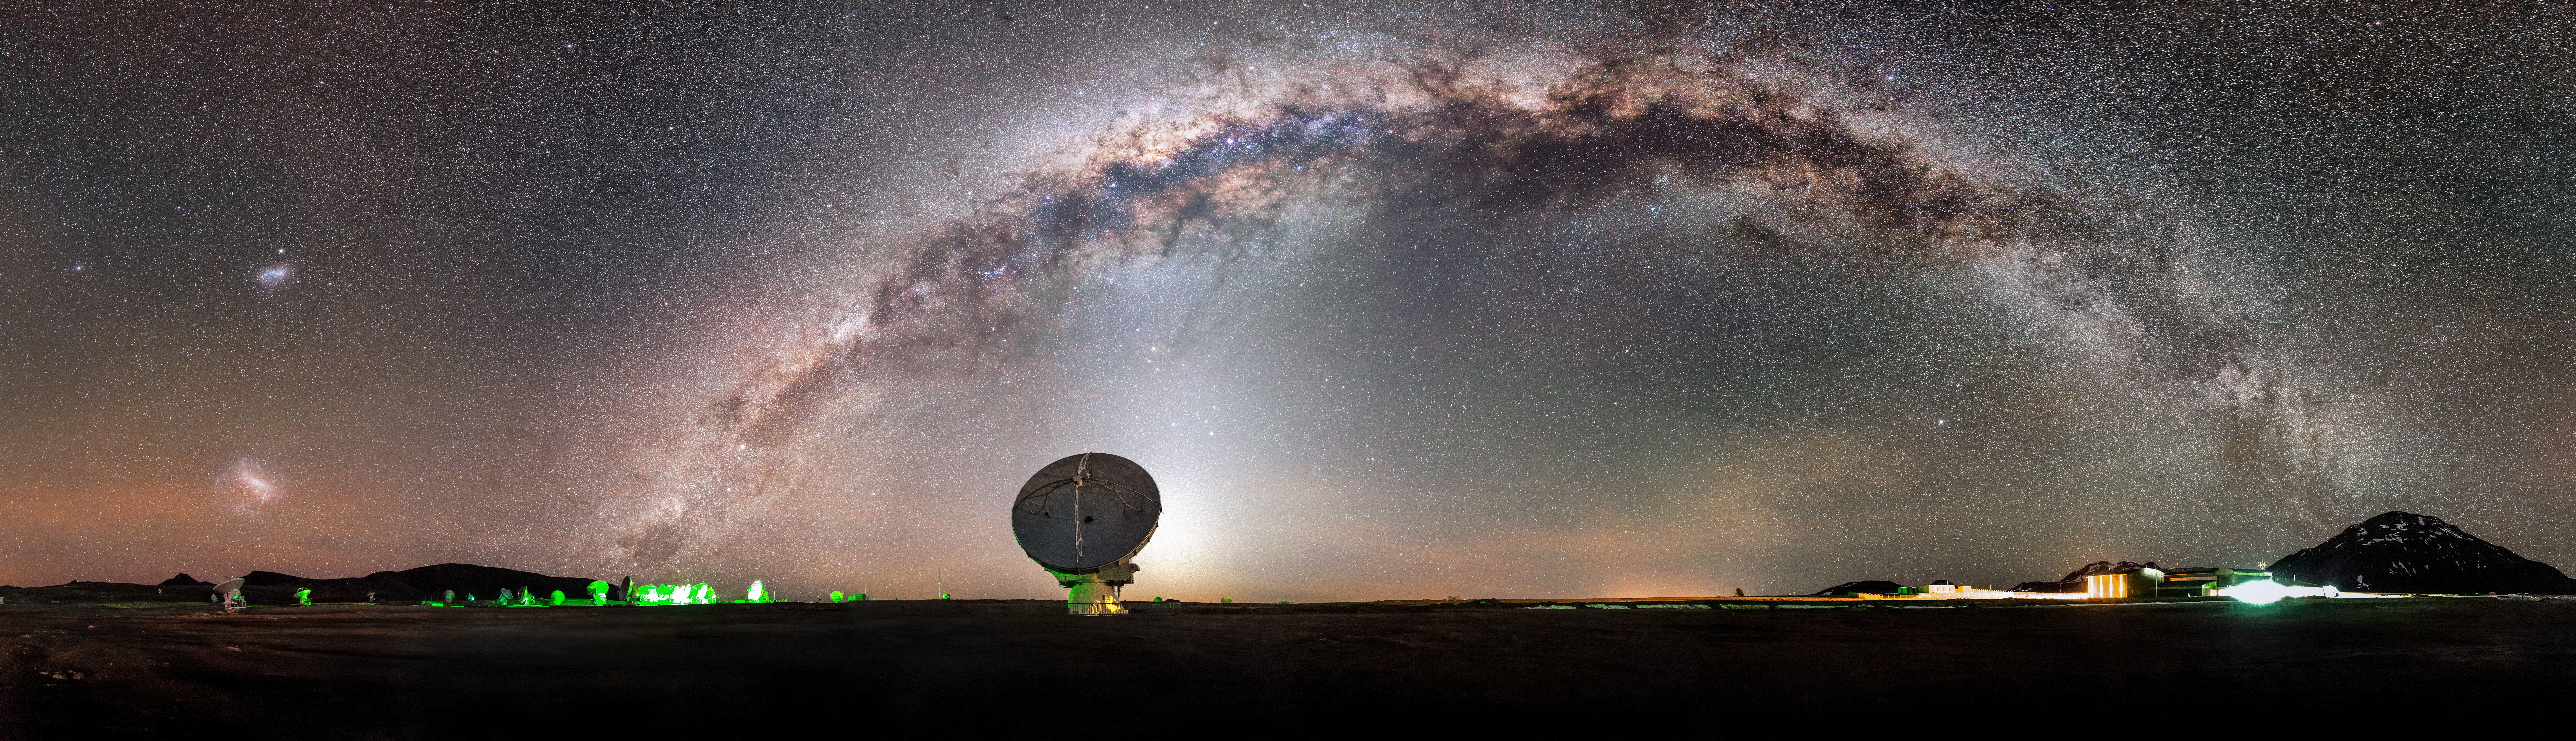

The Milky Way, majestic and magical

The Milky Way, majestic and magical, snakes across the sky in a glowing arc above the Chajnantor plateau in Chile's Atacama Desert. In the foreground is one of the more exotic inhabitants of this desolate region — one of the 66 dishes making up ALMA.

Credit: M. Claro (ESO)